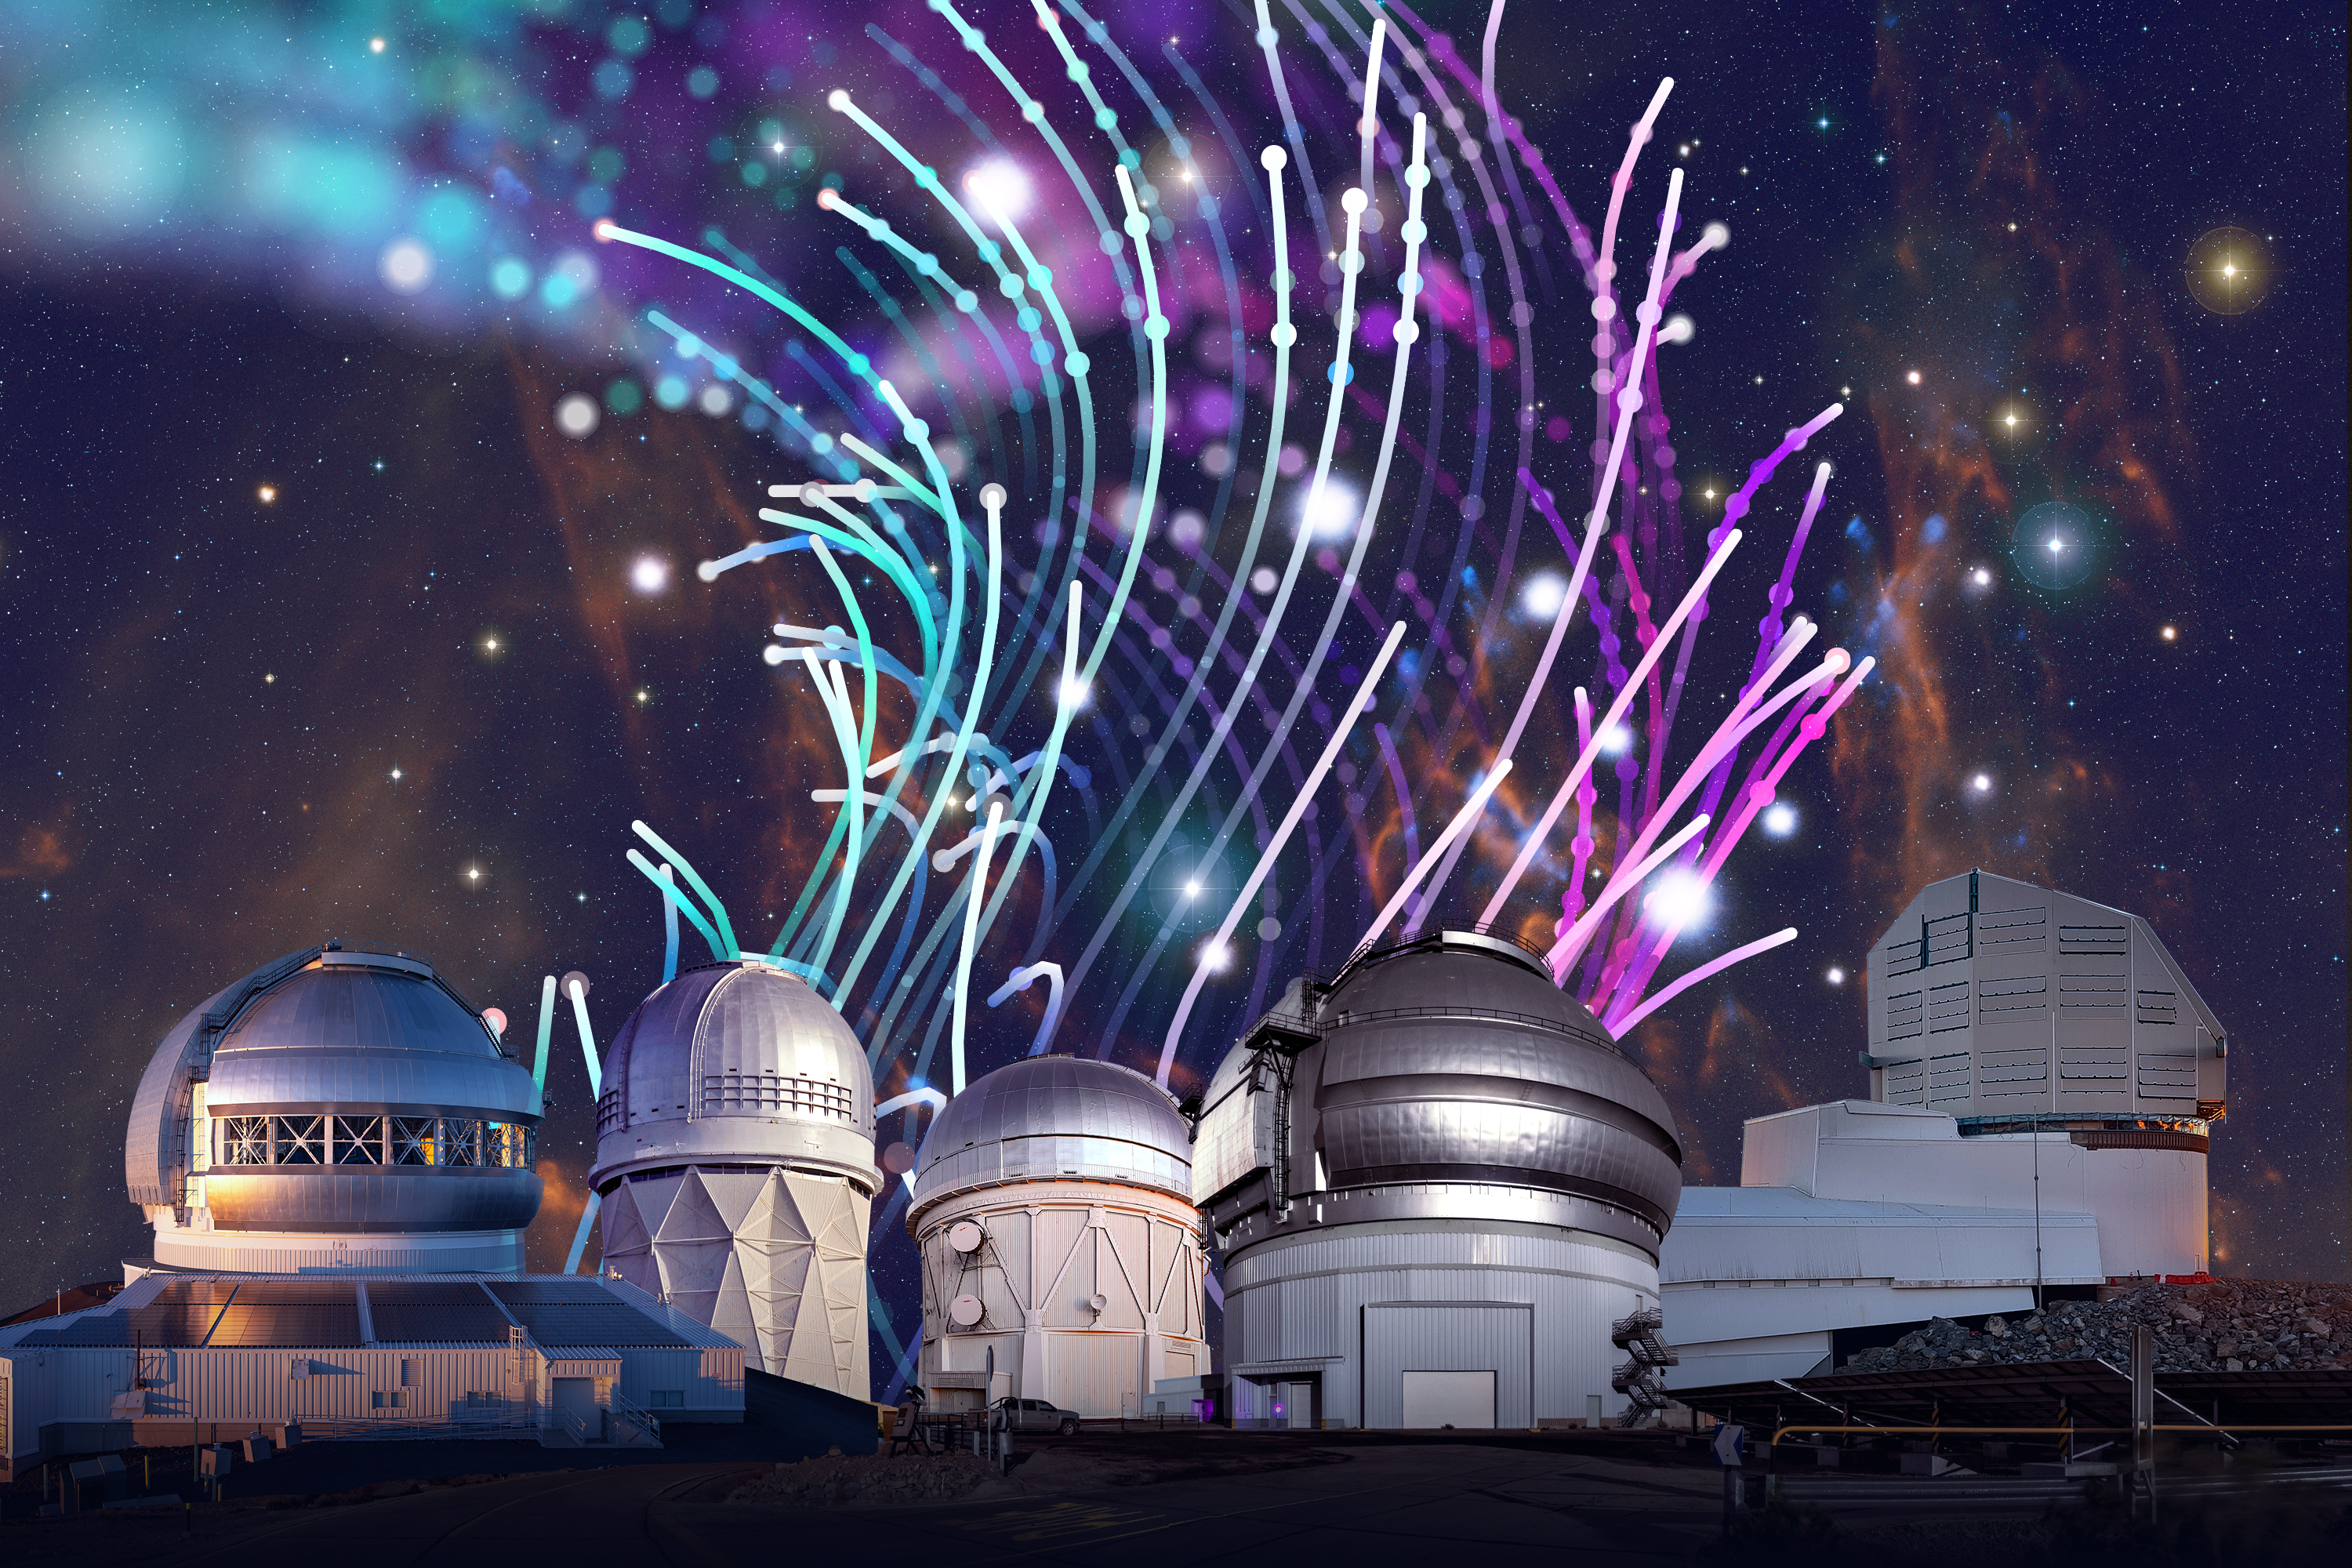

NOIRLab Telescope Mosaic

NOIRLab observatories left to right: Gemini North, one half of the International Gemini Observatory, which is funded in part by the U.S. National Science Foundation and operated by NSF NOIRLab; Nicholas U. Mayall 4-meter Telescope, located at Kitt Peak National Observatory, a Program of NSF NOIRLab; Víctor M. Blanco 4-meter Telescope, located at Cerro Tololo Inter-American Observatory, a Program of NSF NOIRLab; Gemini South, located on Cerro Pachón in Chile; and NSF-DOE Vera C. Rubin Observatory, located on Cerro Pachón in Chile and jointly operated by NSF NOIRLab and SLAC.

Credit: NOIRLab/NSF/AURA/P. Marenfeld